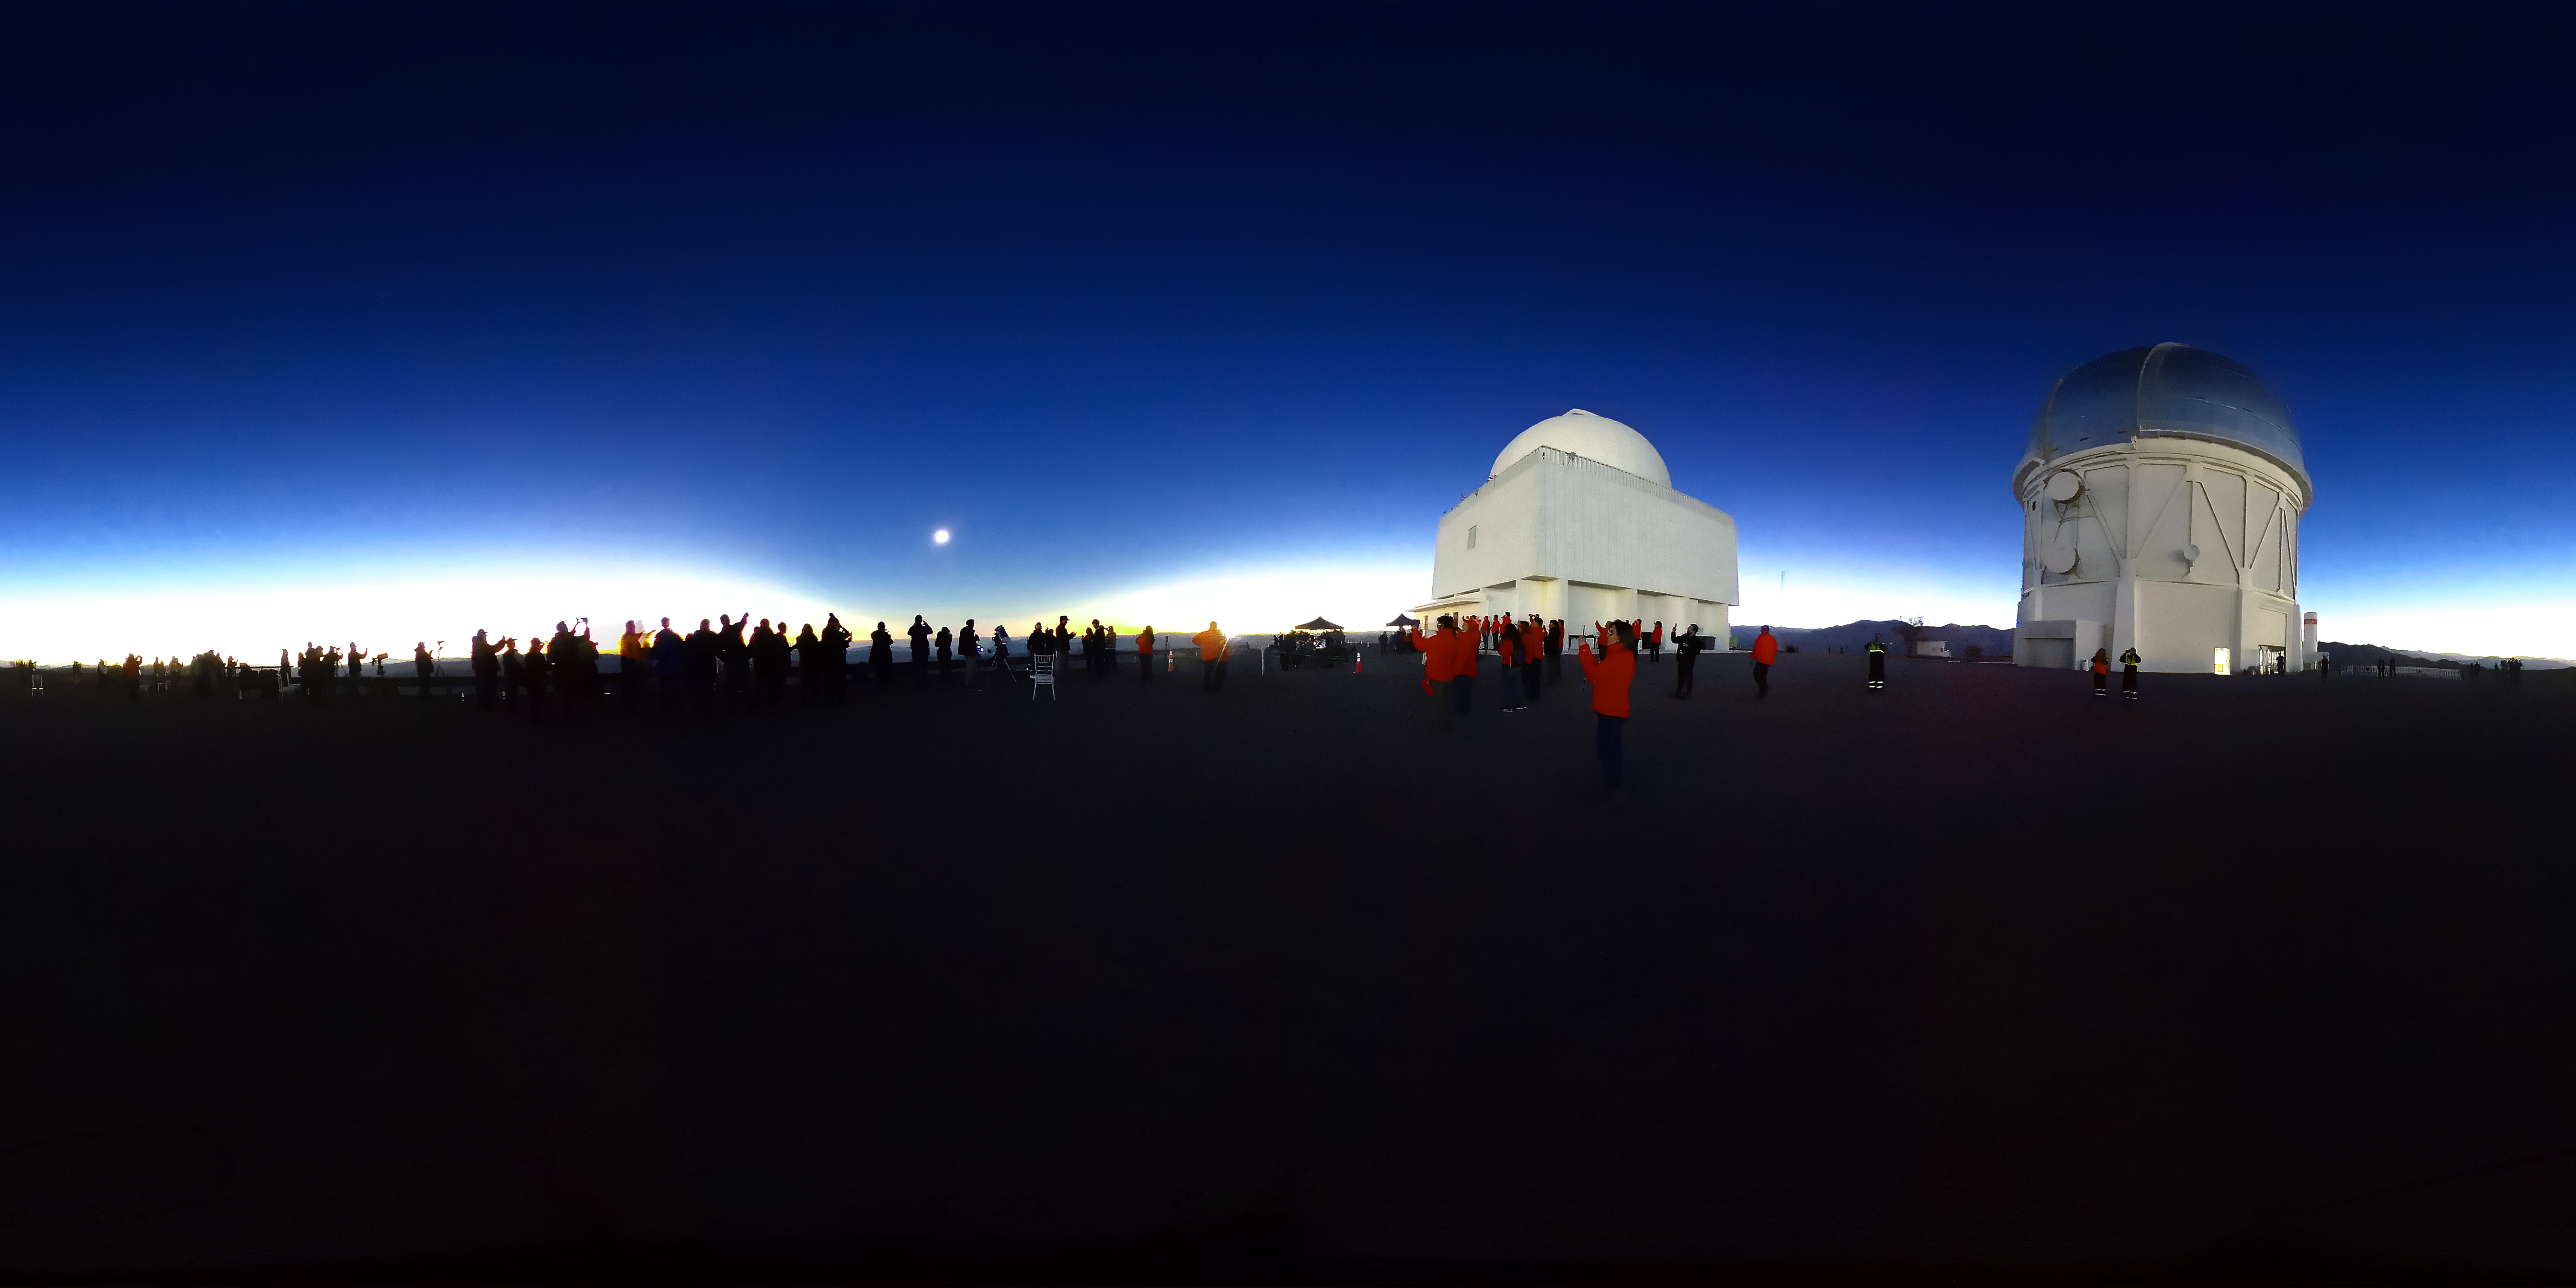

CTIO Solar Eclipse 2019

CTIO Solar Eclipse, July 2, 2019.

Credit: CTIO/NOIRLab/AURA/D. Munizaga